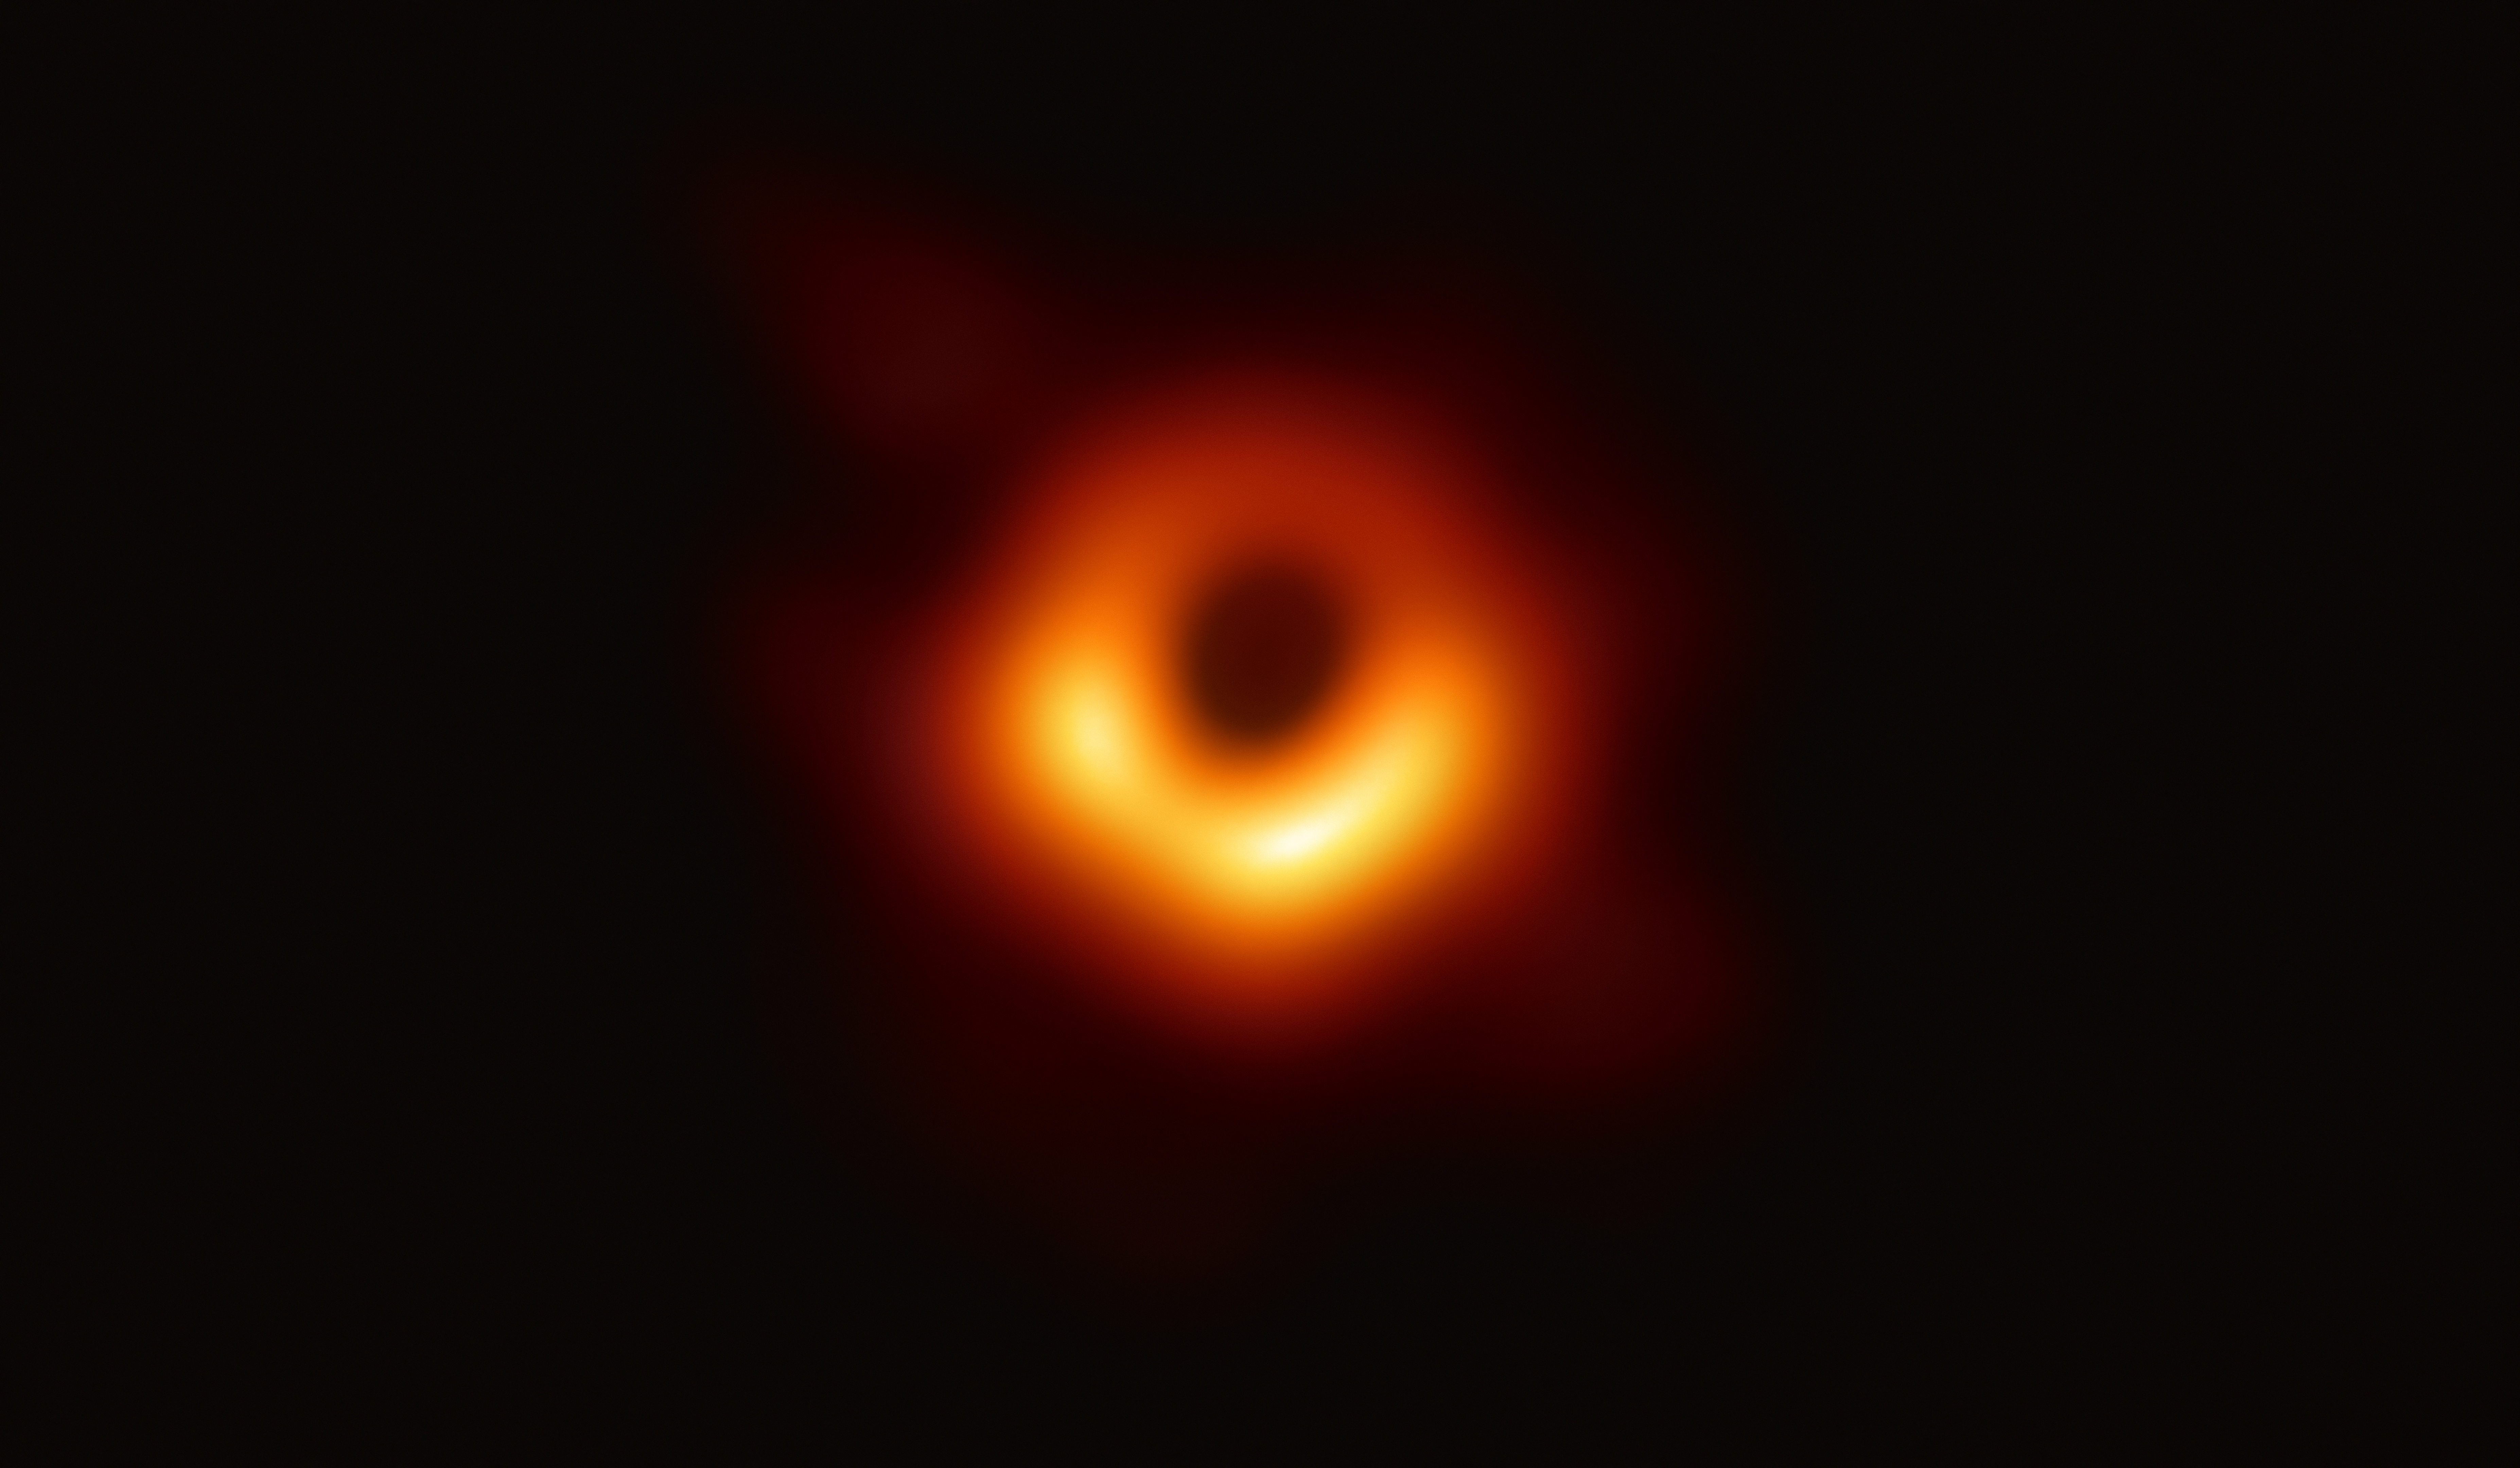

First Image of a Black Hole

The Event Horizon Telescope (EHT) — a planet-scale array of eight ground-based radio telescopes forged through international collaboration — was designed to capture images of a black hole. In coordinated press conferences across the globe, EHT researchers revealed that they succeeded, unveiling the first direct visual evidence of the supermassive black hole in the centre of Messier 87 and its shadow. The shadow of a black hole seen here is the closest we can come to an image of the black hole itself, a completely dark object from which light cannot escape. The black hole’s boundary — the event horizon from which the EHT takes its name — is around 2.5 times smaller than the shadow it casts and measures just under 40 billion km across. While this may sound large, this ring is only about 40 microarcseconds across — equivalent to measuring the length of a credit card on the surface of the Moon. Although the telescopes making up the EHT are not physically connected, they are able to synchronize their recorded data with atomic clocks — hydrogen masers — which precisely time their observations. These observations were collected at a wavelength of 1.3 mm during a 2017 global campaign. Each telescope of the EHT produced enormous amounts of data – roughly 350 terabytes per day – which was stored on high-performance helium-filled hard drives. These data were flown to highly specialised supercomputers — known as correlators — at the Max Planck Institute for Radio Astronomy and MIT Haystack Observatory to be combined. They were then painstakingly converted into an image using novel computational tools developed by the collaboration.

Credit: EHT Collaboration